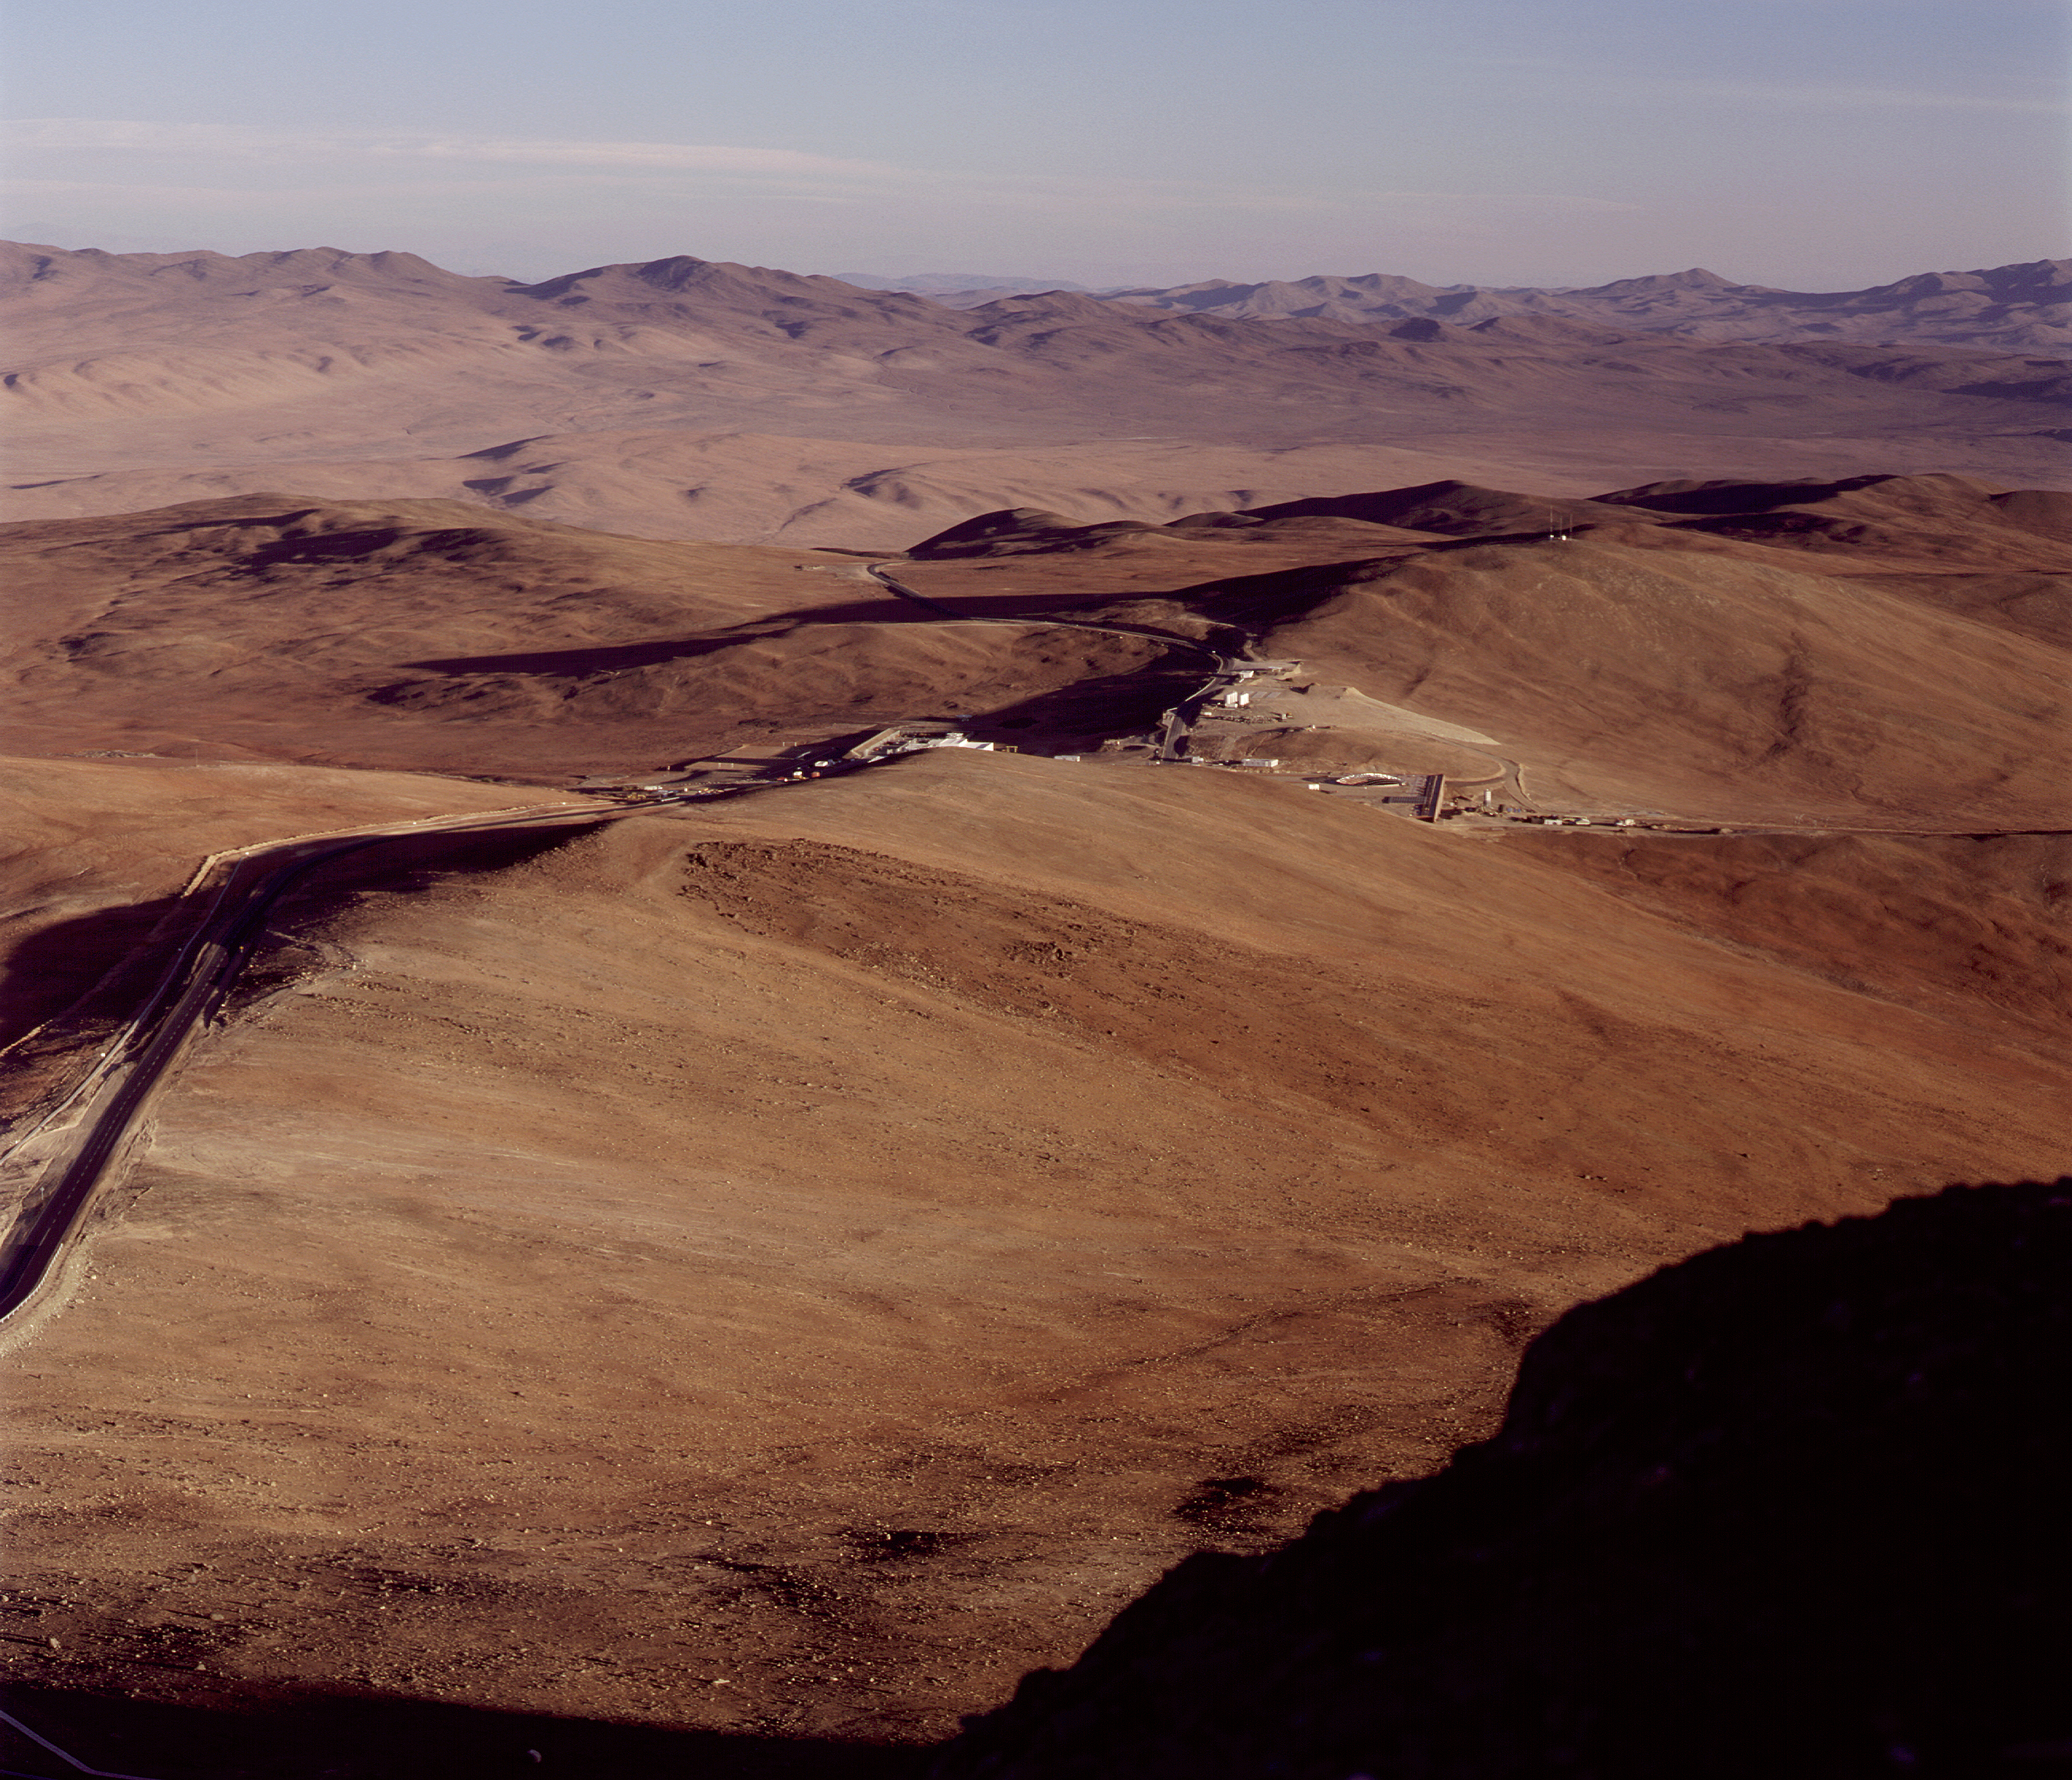

View from Paranal

An afternoon view from the Paranal summit towards East, with the Base Camp and the new Residencia on the slope to the right, above the valley in the shadow of the mountain.

Credit: ESO